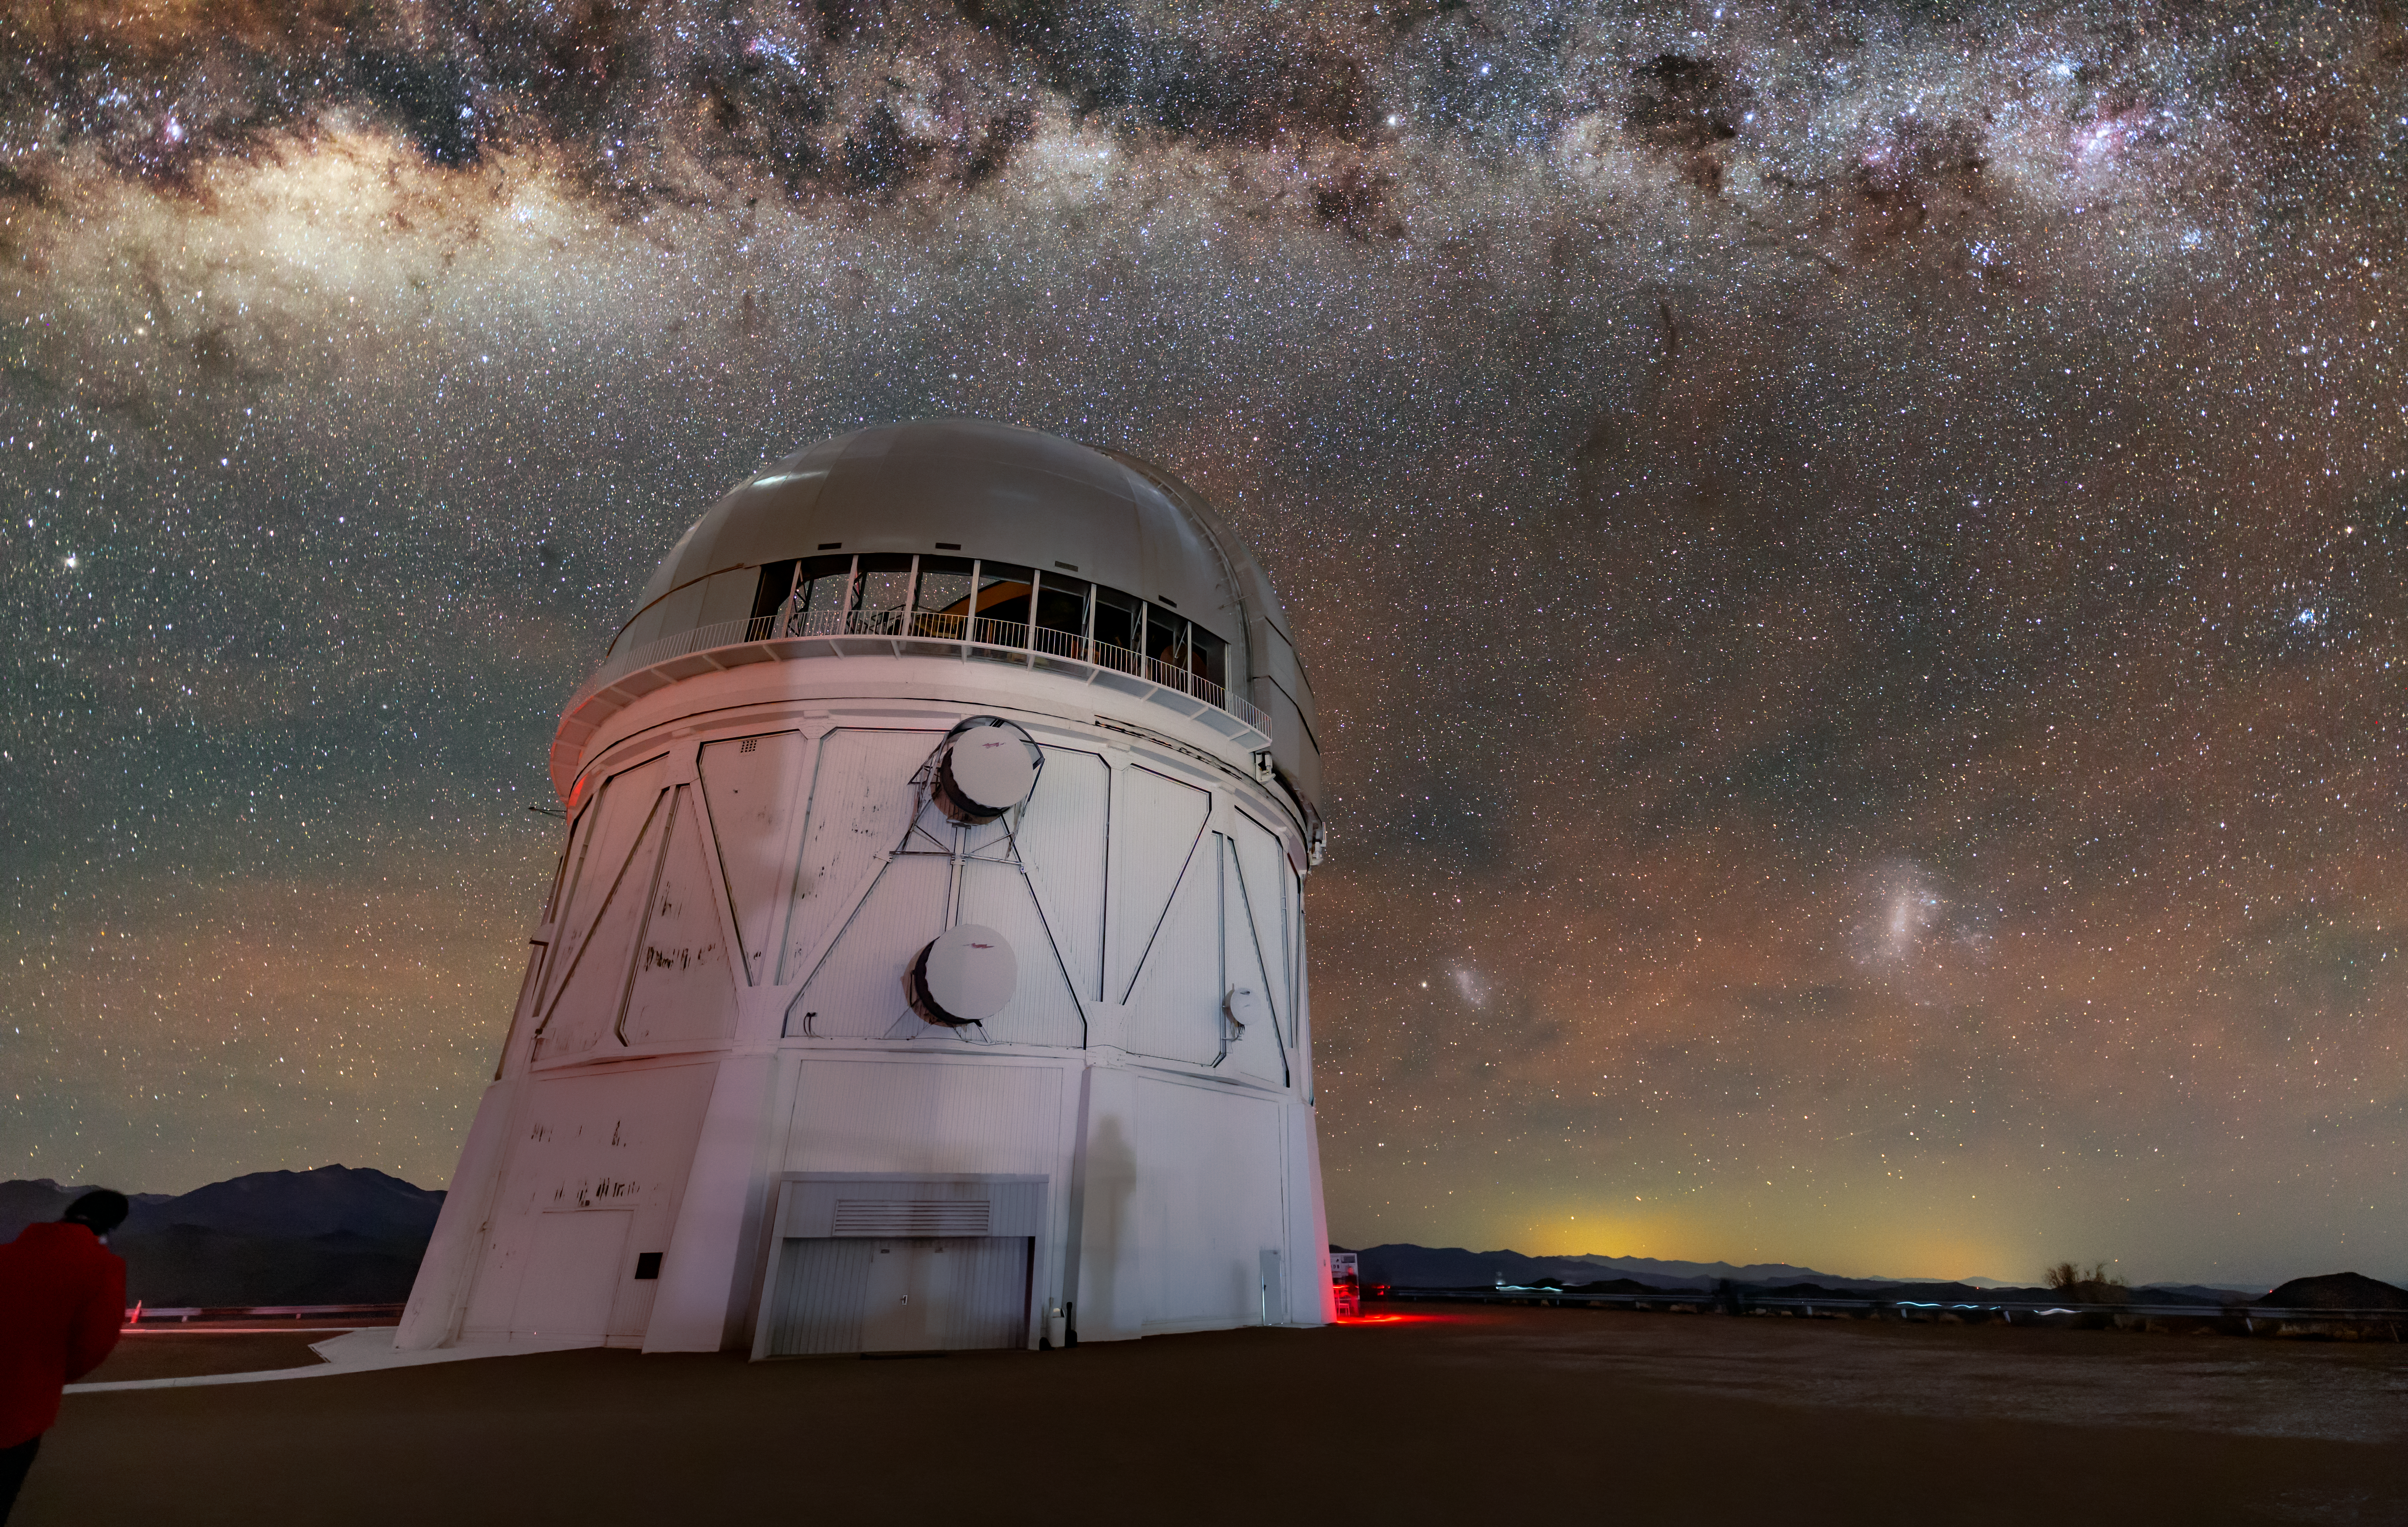

A Stellar Storm

At first glance, it looks as though storm clouds are gathering over the Víctor M. Blanco 4-meter Telescope. Situated at the Cerro Tololo Inter-American Observatory (CTIO), a Program of NSF NOIRLab, the Blanco experiences few stormy nights at its location near the arid Chilean Atacama Desert. The dark cloud-like structures pictured here are in fact dusty areas of the Milky Way that absorb visible light. The bright glittering fringes are not lightning, but thousands of stars — just some of the billions within our galaxy.

Credit: CTIO/NOIRLab/NSF/AURA/R. Sparks